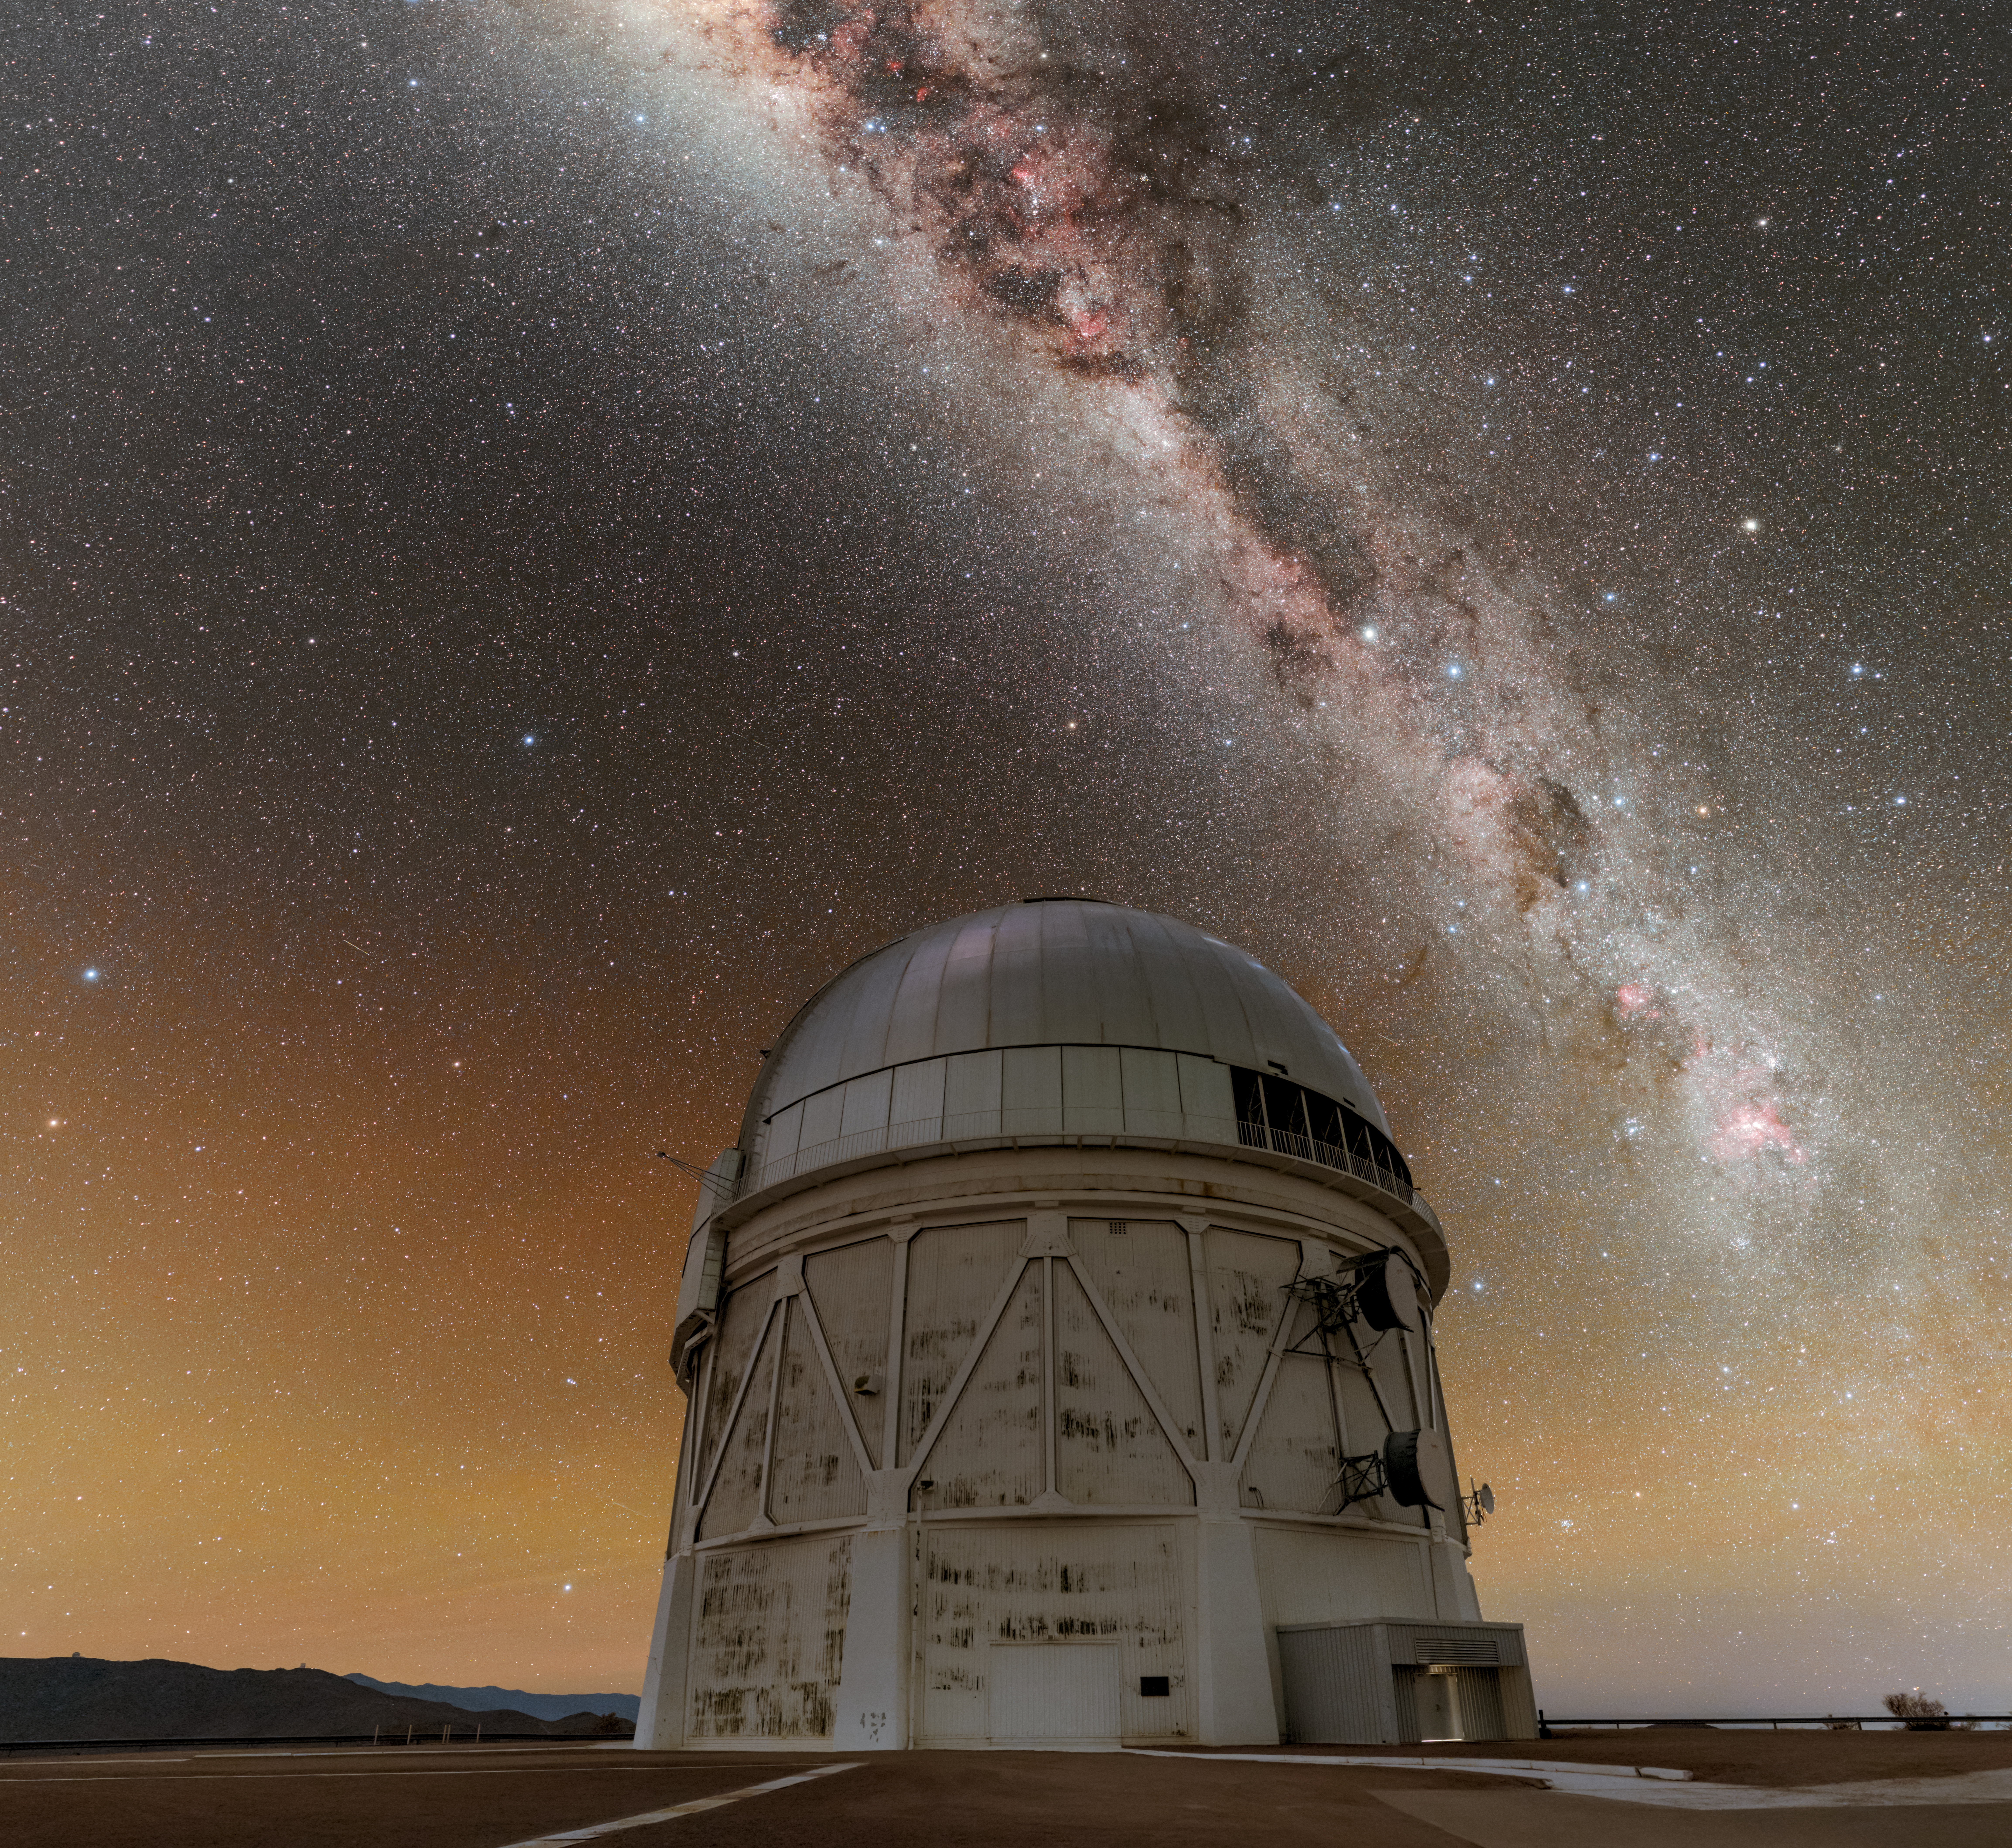

The Milky Way Over the NSF Víctor M. Blanco 4-meter Telescope

The stunning Milky Way gracefully arcs over the NSF Víctor M. Blanco 4-meter Telescope at U.S. National Science Foundation Cerro Tololo Inter-American Observatory (CTIO), a Program of NSF NOIRLab. CTIO is located at an altitude of 2200 meters (7200 feet) in the remote mountains of Chile. This location, high in the sky and far from city light pollution, allows telescopes like the Blanco to study the sky in breathtaking clarity.

An artificial intelligence system has for the first time successfully planned and adapted observations at a national facility, demonstrating a new way to make the most of scarce observing time. Trained on 13 years of historical data from the U.S. Department of Energy-funded Dark Energy Survey (DES), the system generated an observing schedule for the Blanco and revised it in real time as weather and other conditions changed.

Credit: CTIO/NOIRLab/NSF/AURA/P. Horálek (Institute of Physics in Opava)